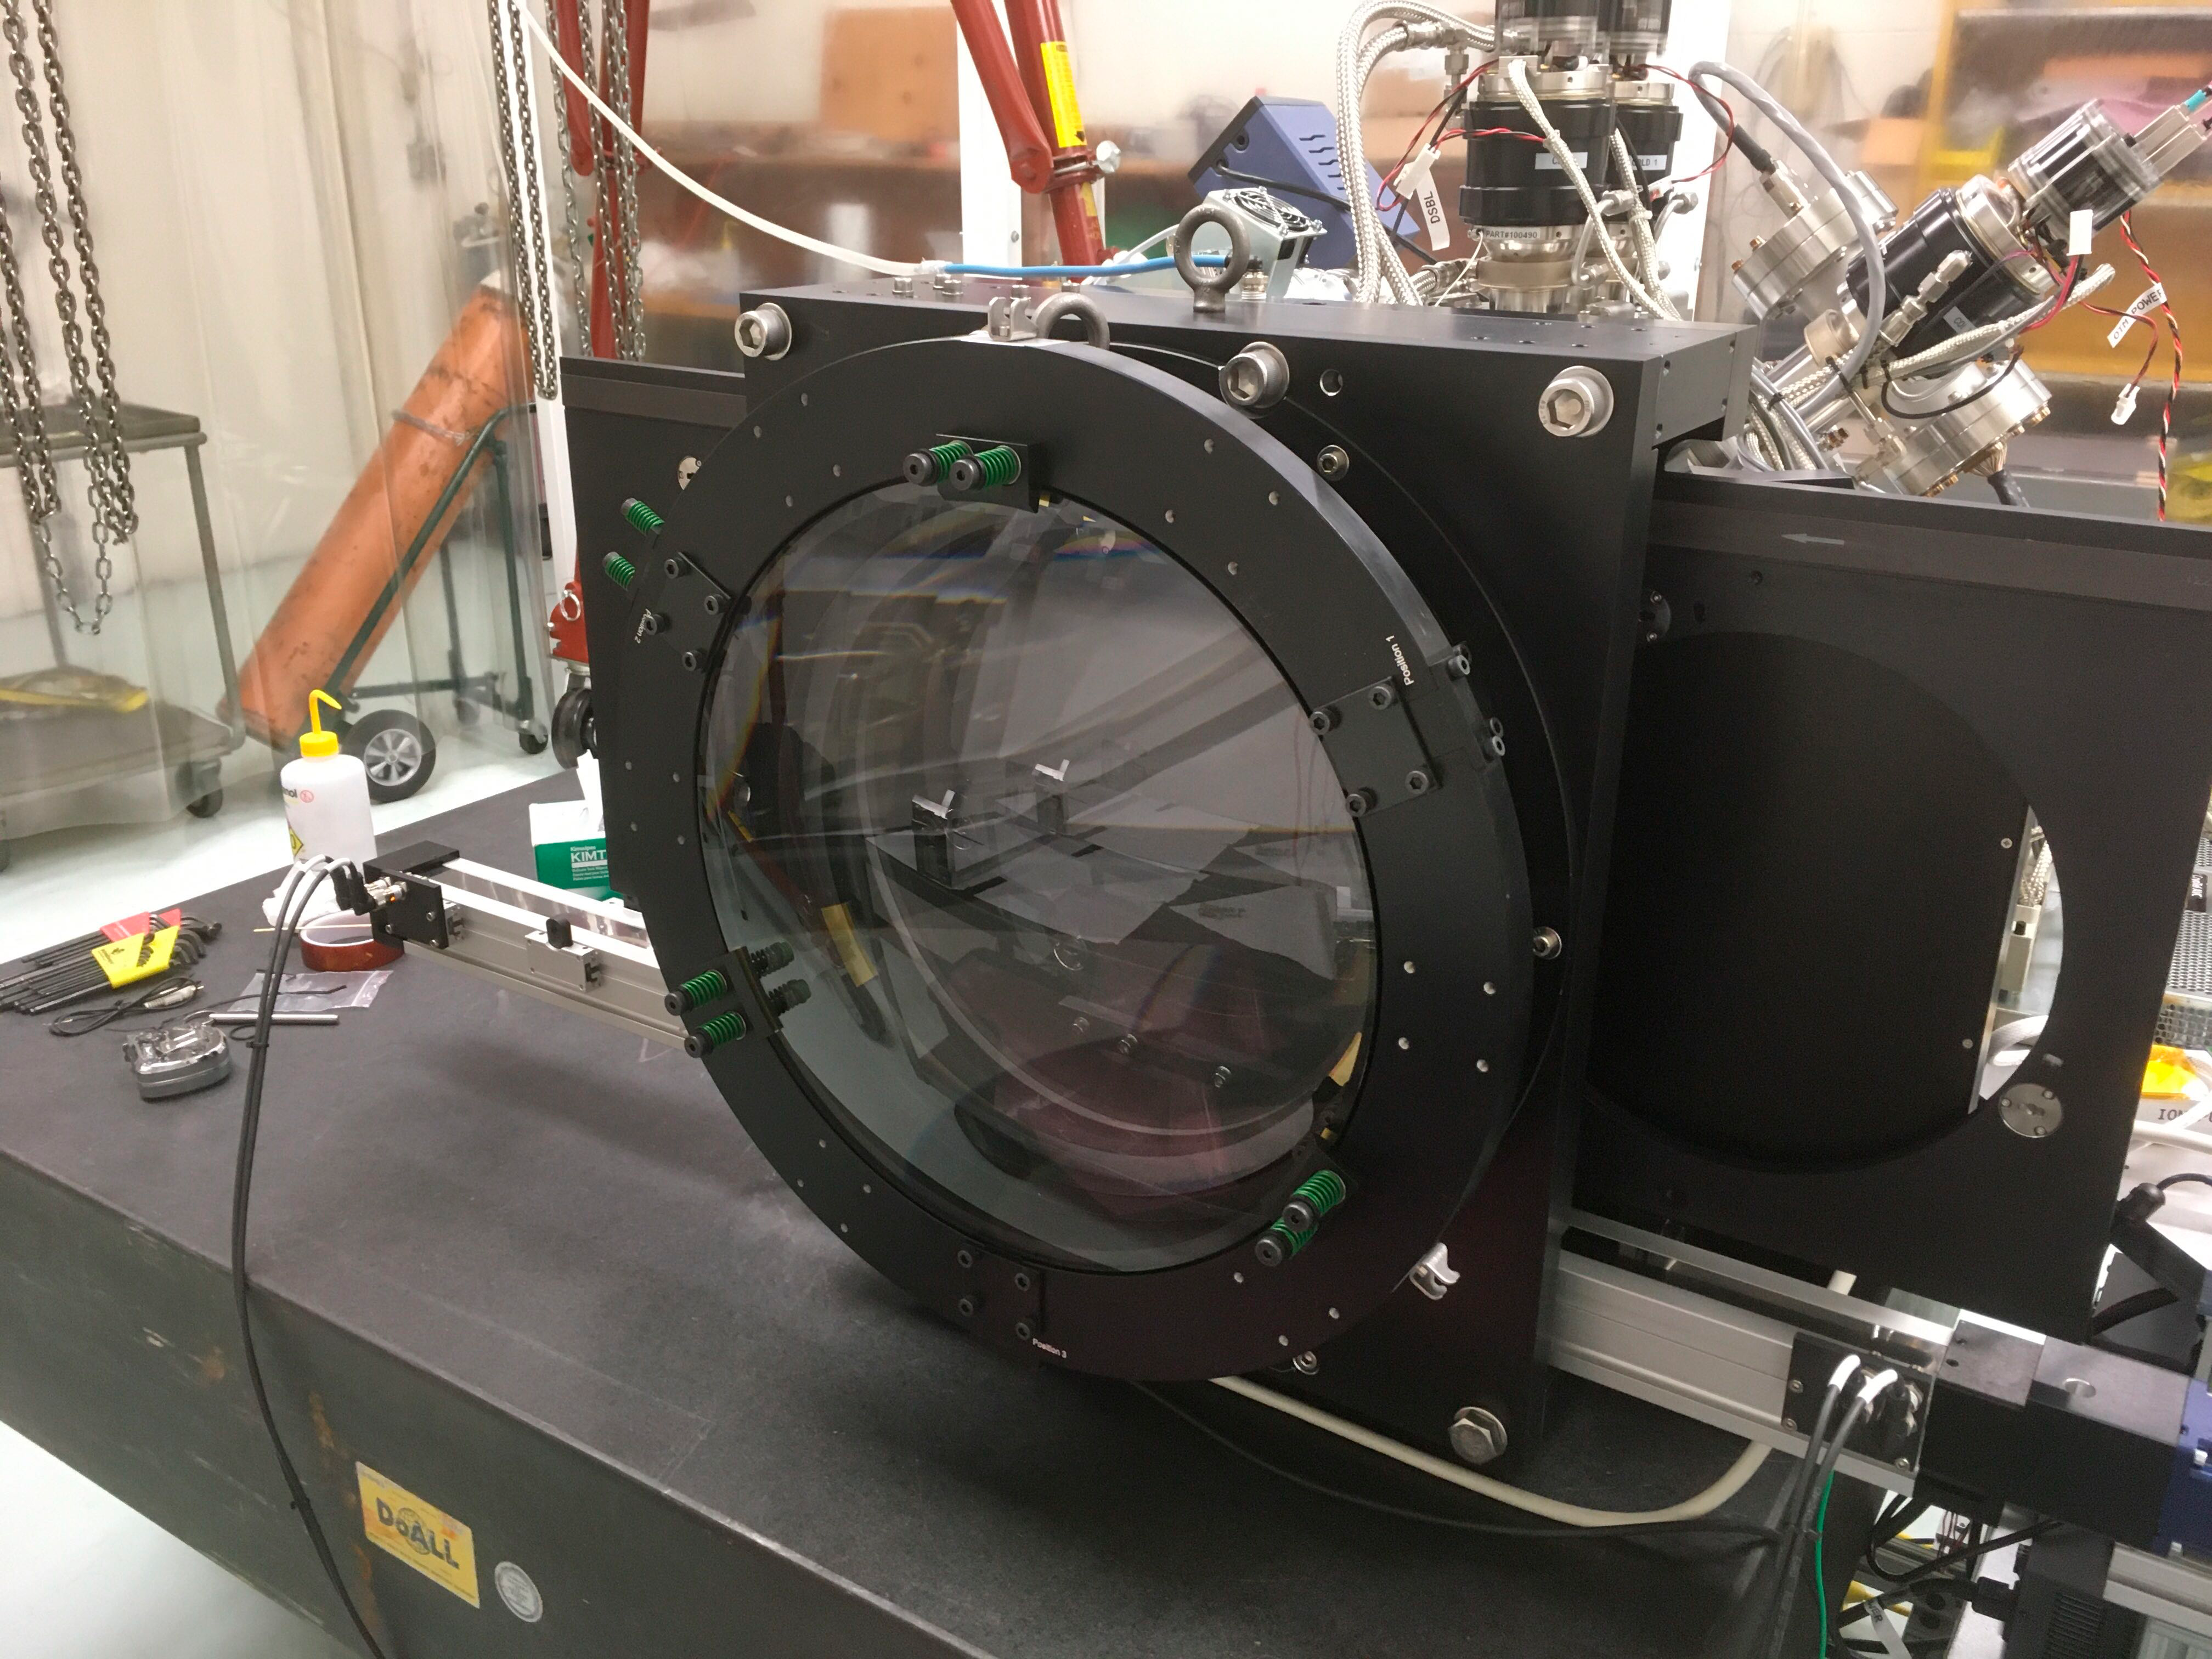

ComCam

The LSST Commissioning Camera (ComCam) is now fully assembled with optics in the lab at LSST headquarters in Tucson. LSST Chief Scientist Tony Tyson traveled to Tucson from UC Davis with Craig Lage for final assembly and initial electro-optical testing of the camera. ComCam is currently scheduled to ship to Chile in late February 2020.

Credit: NOIRLab